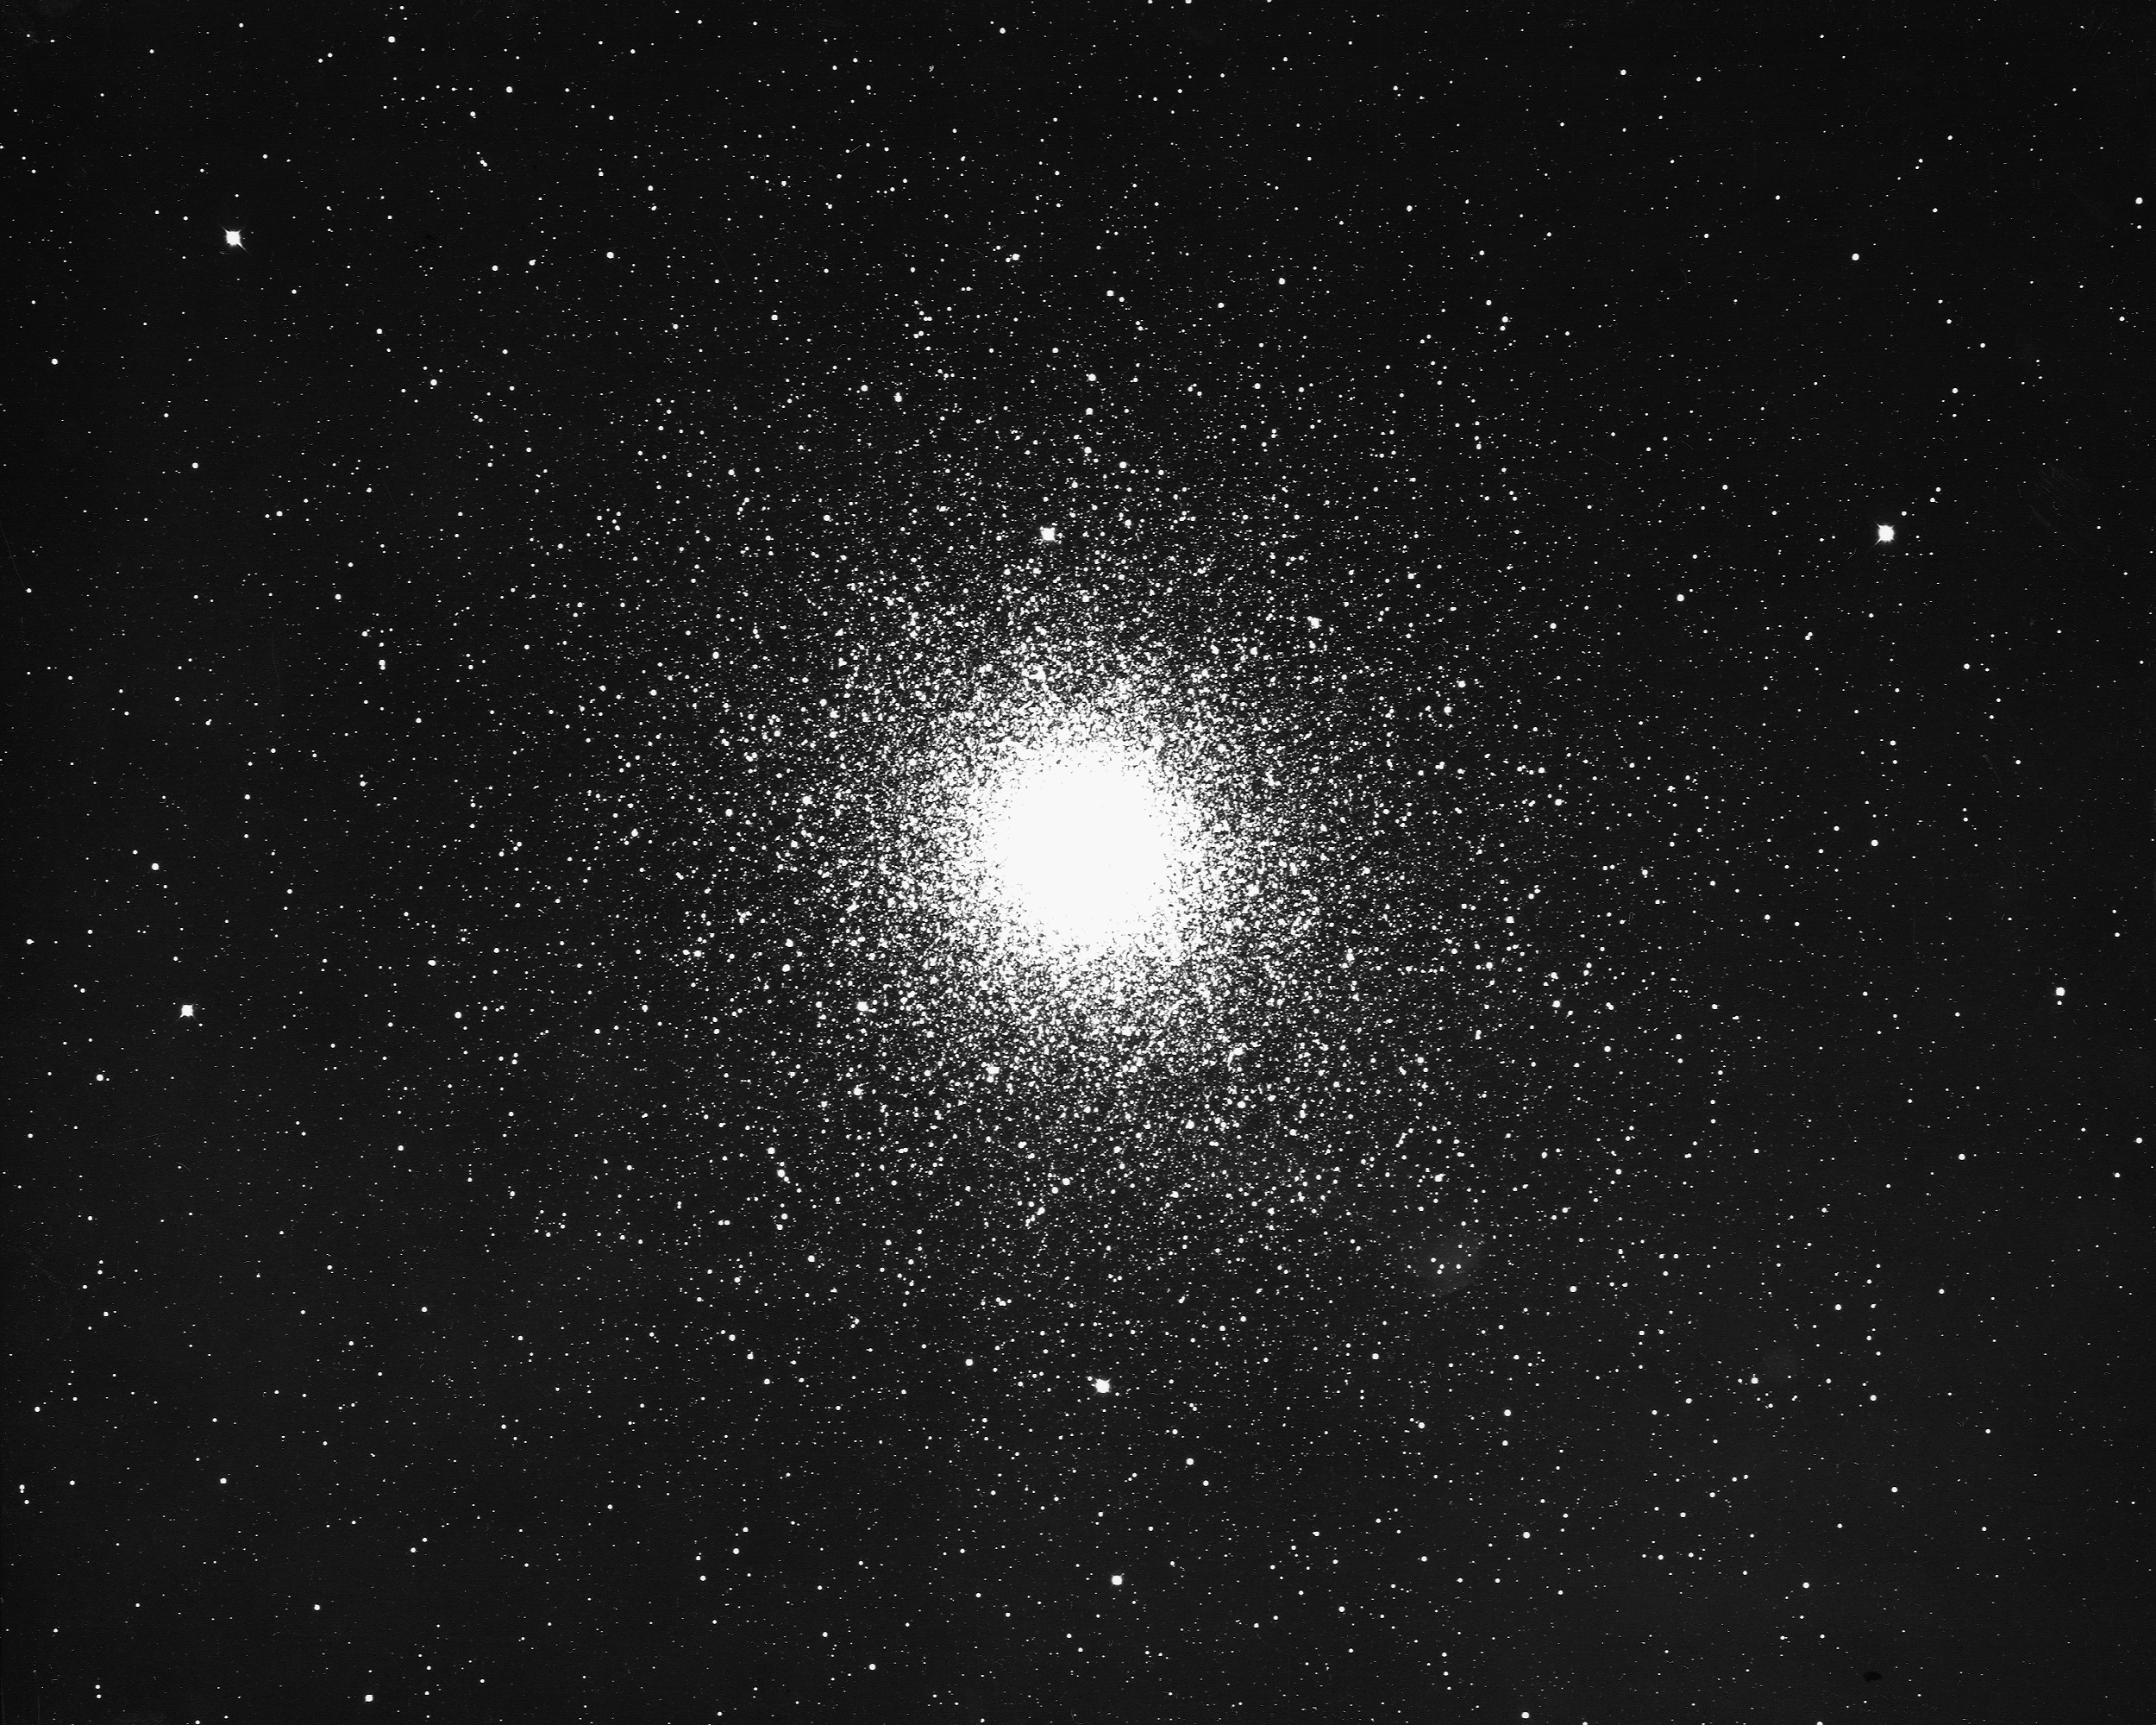

47 Tucanae, NGC 104

47 Tucanae, or NGC104, a globular cluster in the constellation Tucana, as seen by the CTIO 4-meter Blanco telescope in 1975. One of the nearest globular clusters, at only 16000 light-years, 47 Tuc has a diameter of 210 light-years and a mass about one million times that of the Sun.

Credit: NOIRLab/NSF/AURA